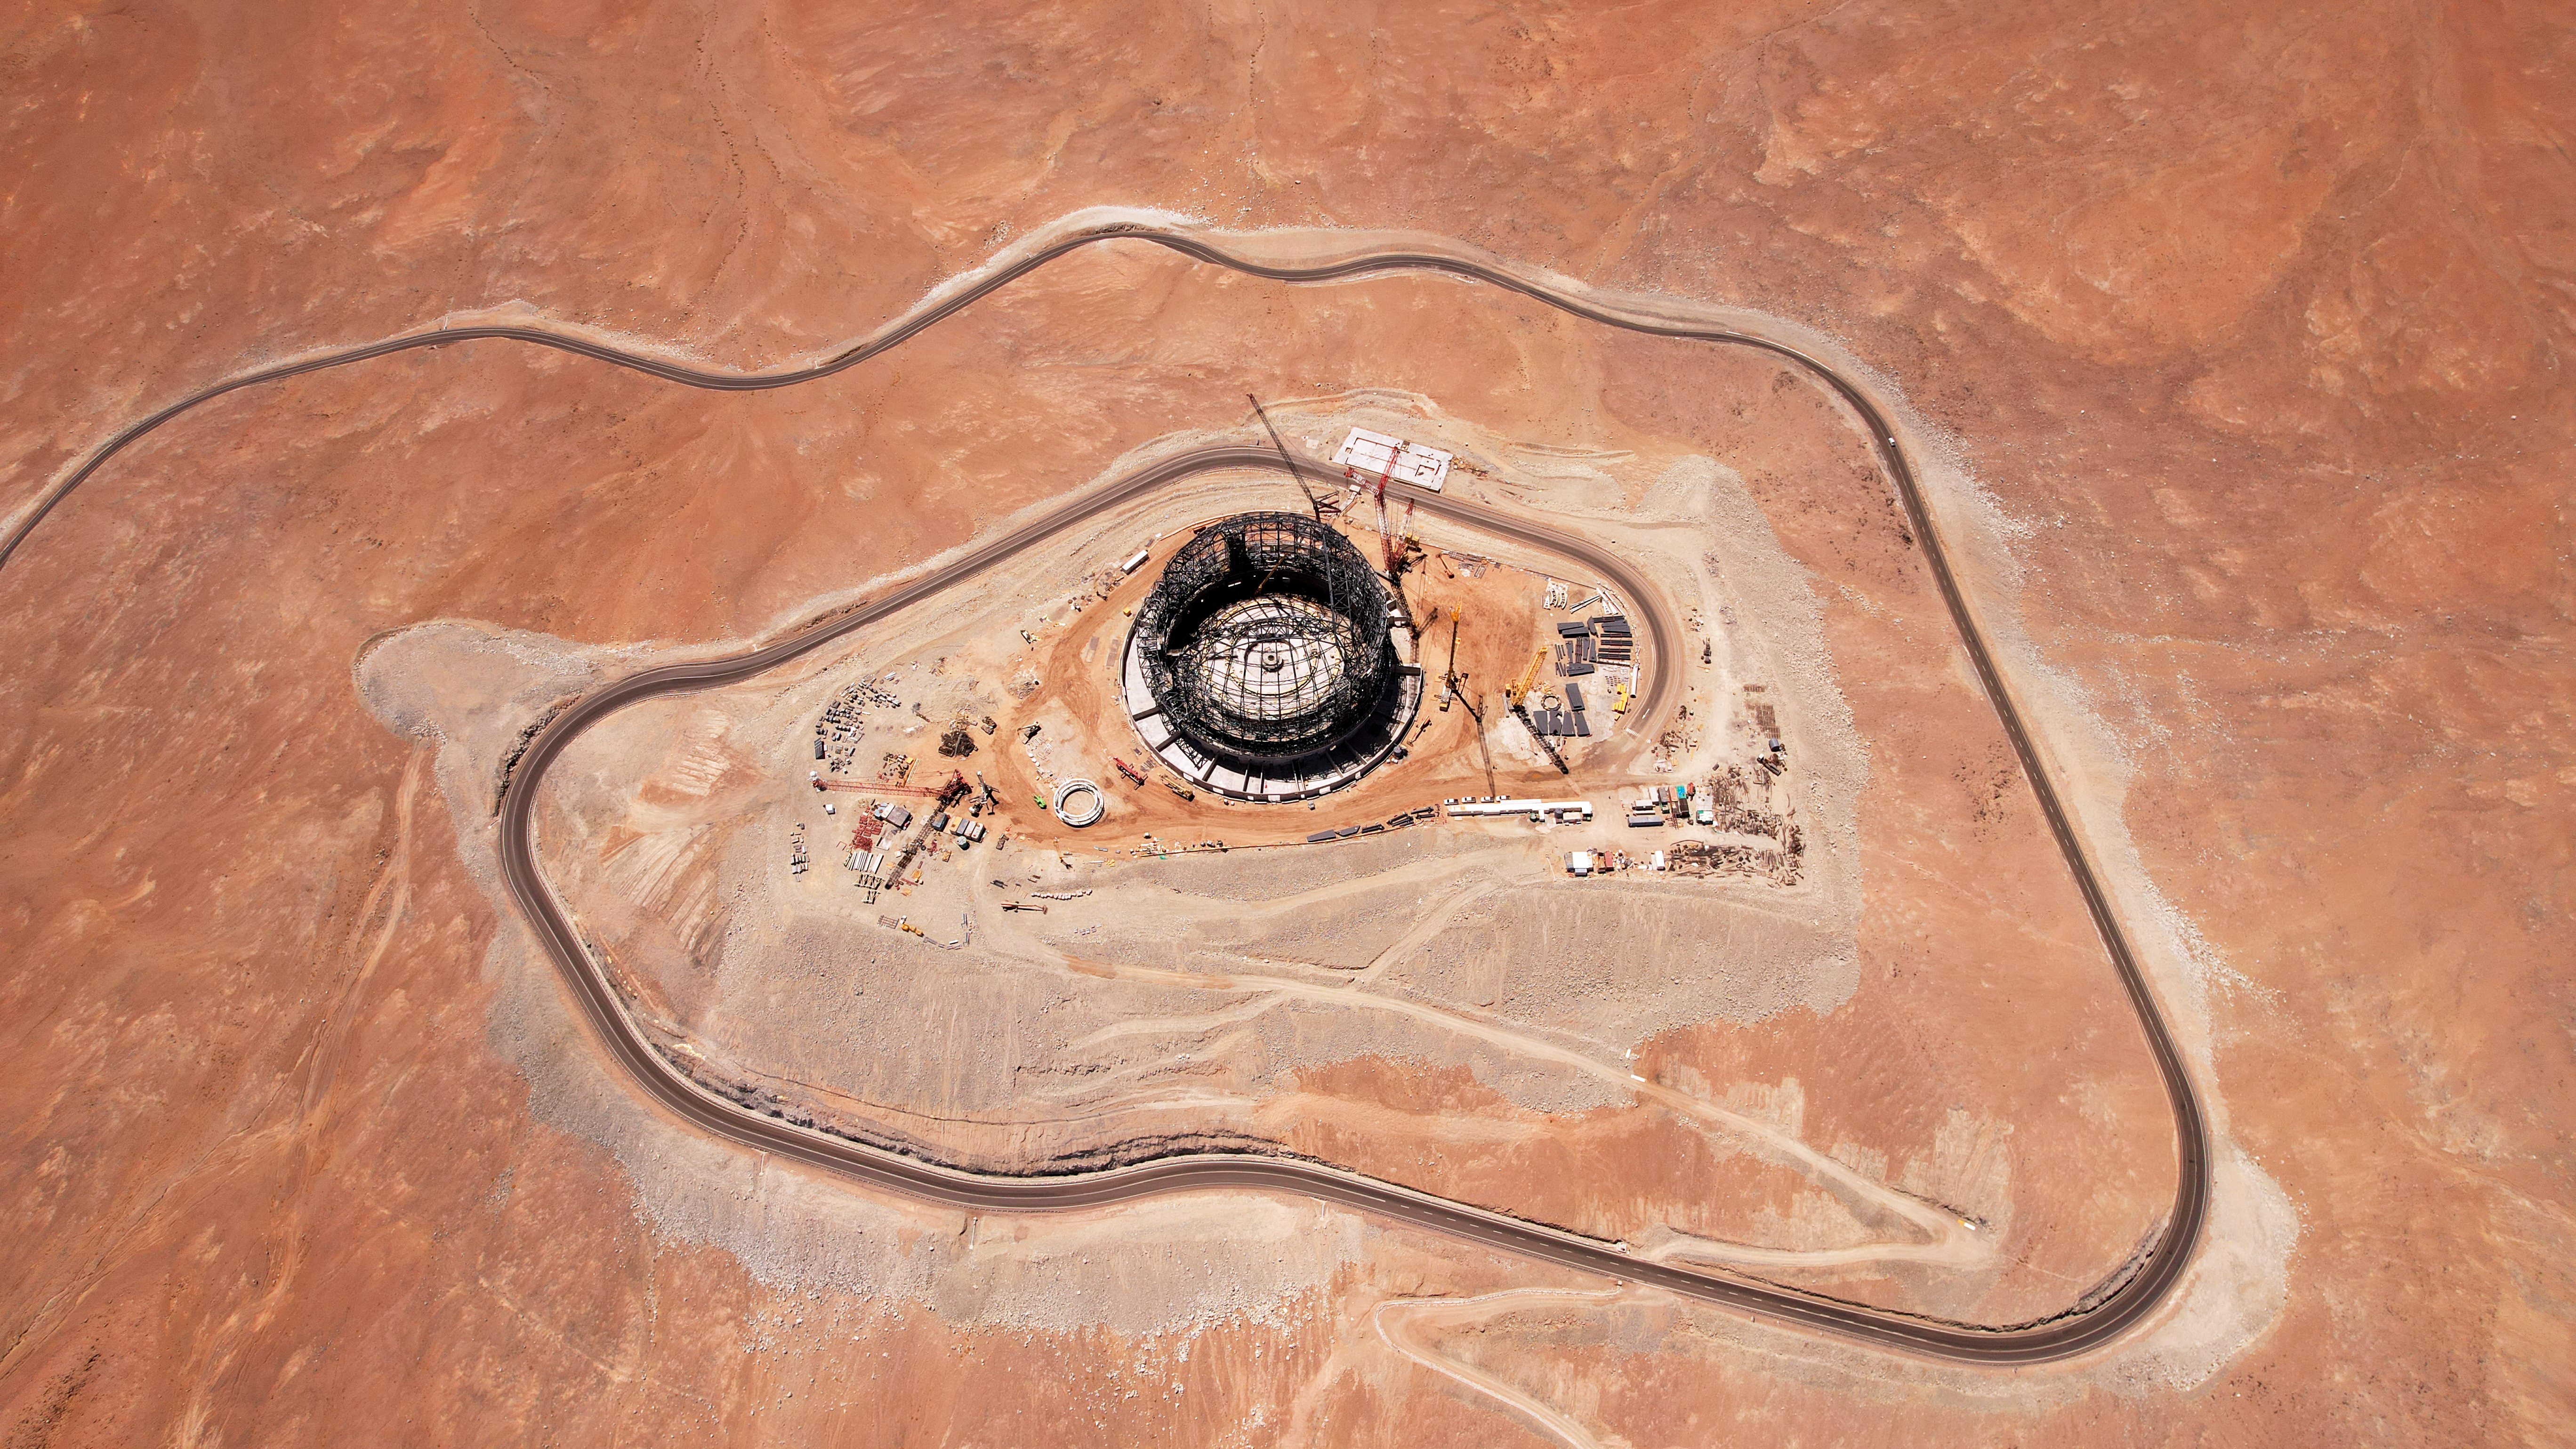

Road to the ELT

Today’s Picture of the Week captures the expansive hilltop of Cerro Armazones in Chile, the home of ESO’s Extremely Large Telescope (ELT). The Martian-esque ground may look flat from up here, but the peak is more than 3000 metres above sea level. Ground-based telescopes work best when the atmosphere between them and the Universe is kept to a minimum, making the ELT’s mountaintop perch perfect for observations.

Much like the physical road up the mountain, the metaphorical road to the ELT has been equally long. Indeed, the first detailed studies for the project were given the go-ahead on this day exactly 17 years ago. This study kicked off the design process, although it wasn’t for another four years that Cerro Armazones was selected as the future home for the giant telescope. Many milestones have been surpassed since 11 December 2006, and of course, the design has changed somewhat since the original concept. Most recently, the project passed the 50% completion point, and the telescope is now expected to begin operation later this decade. Today, we’re nearing the summit of this mountain of a project.

Credit: ESO/G. Vecchia